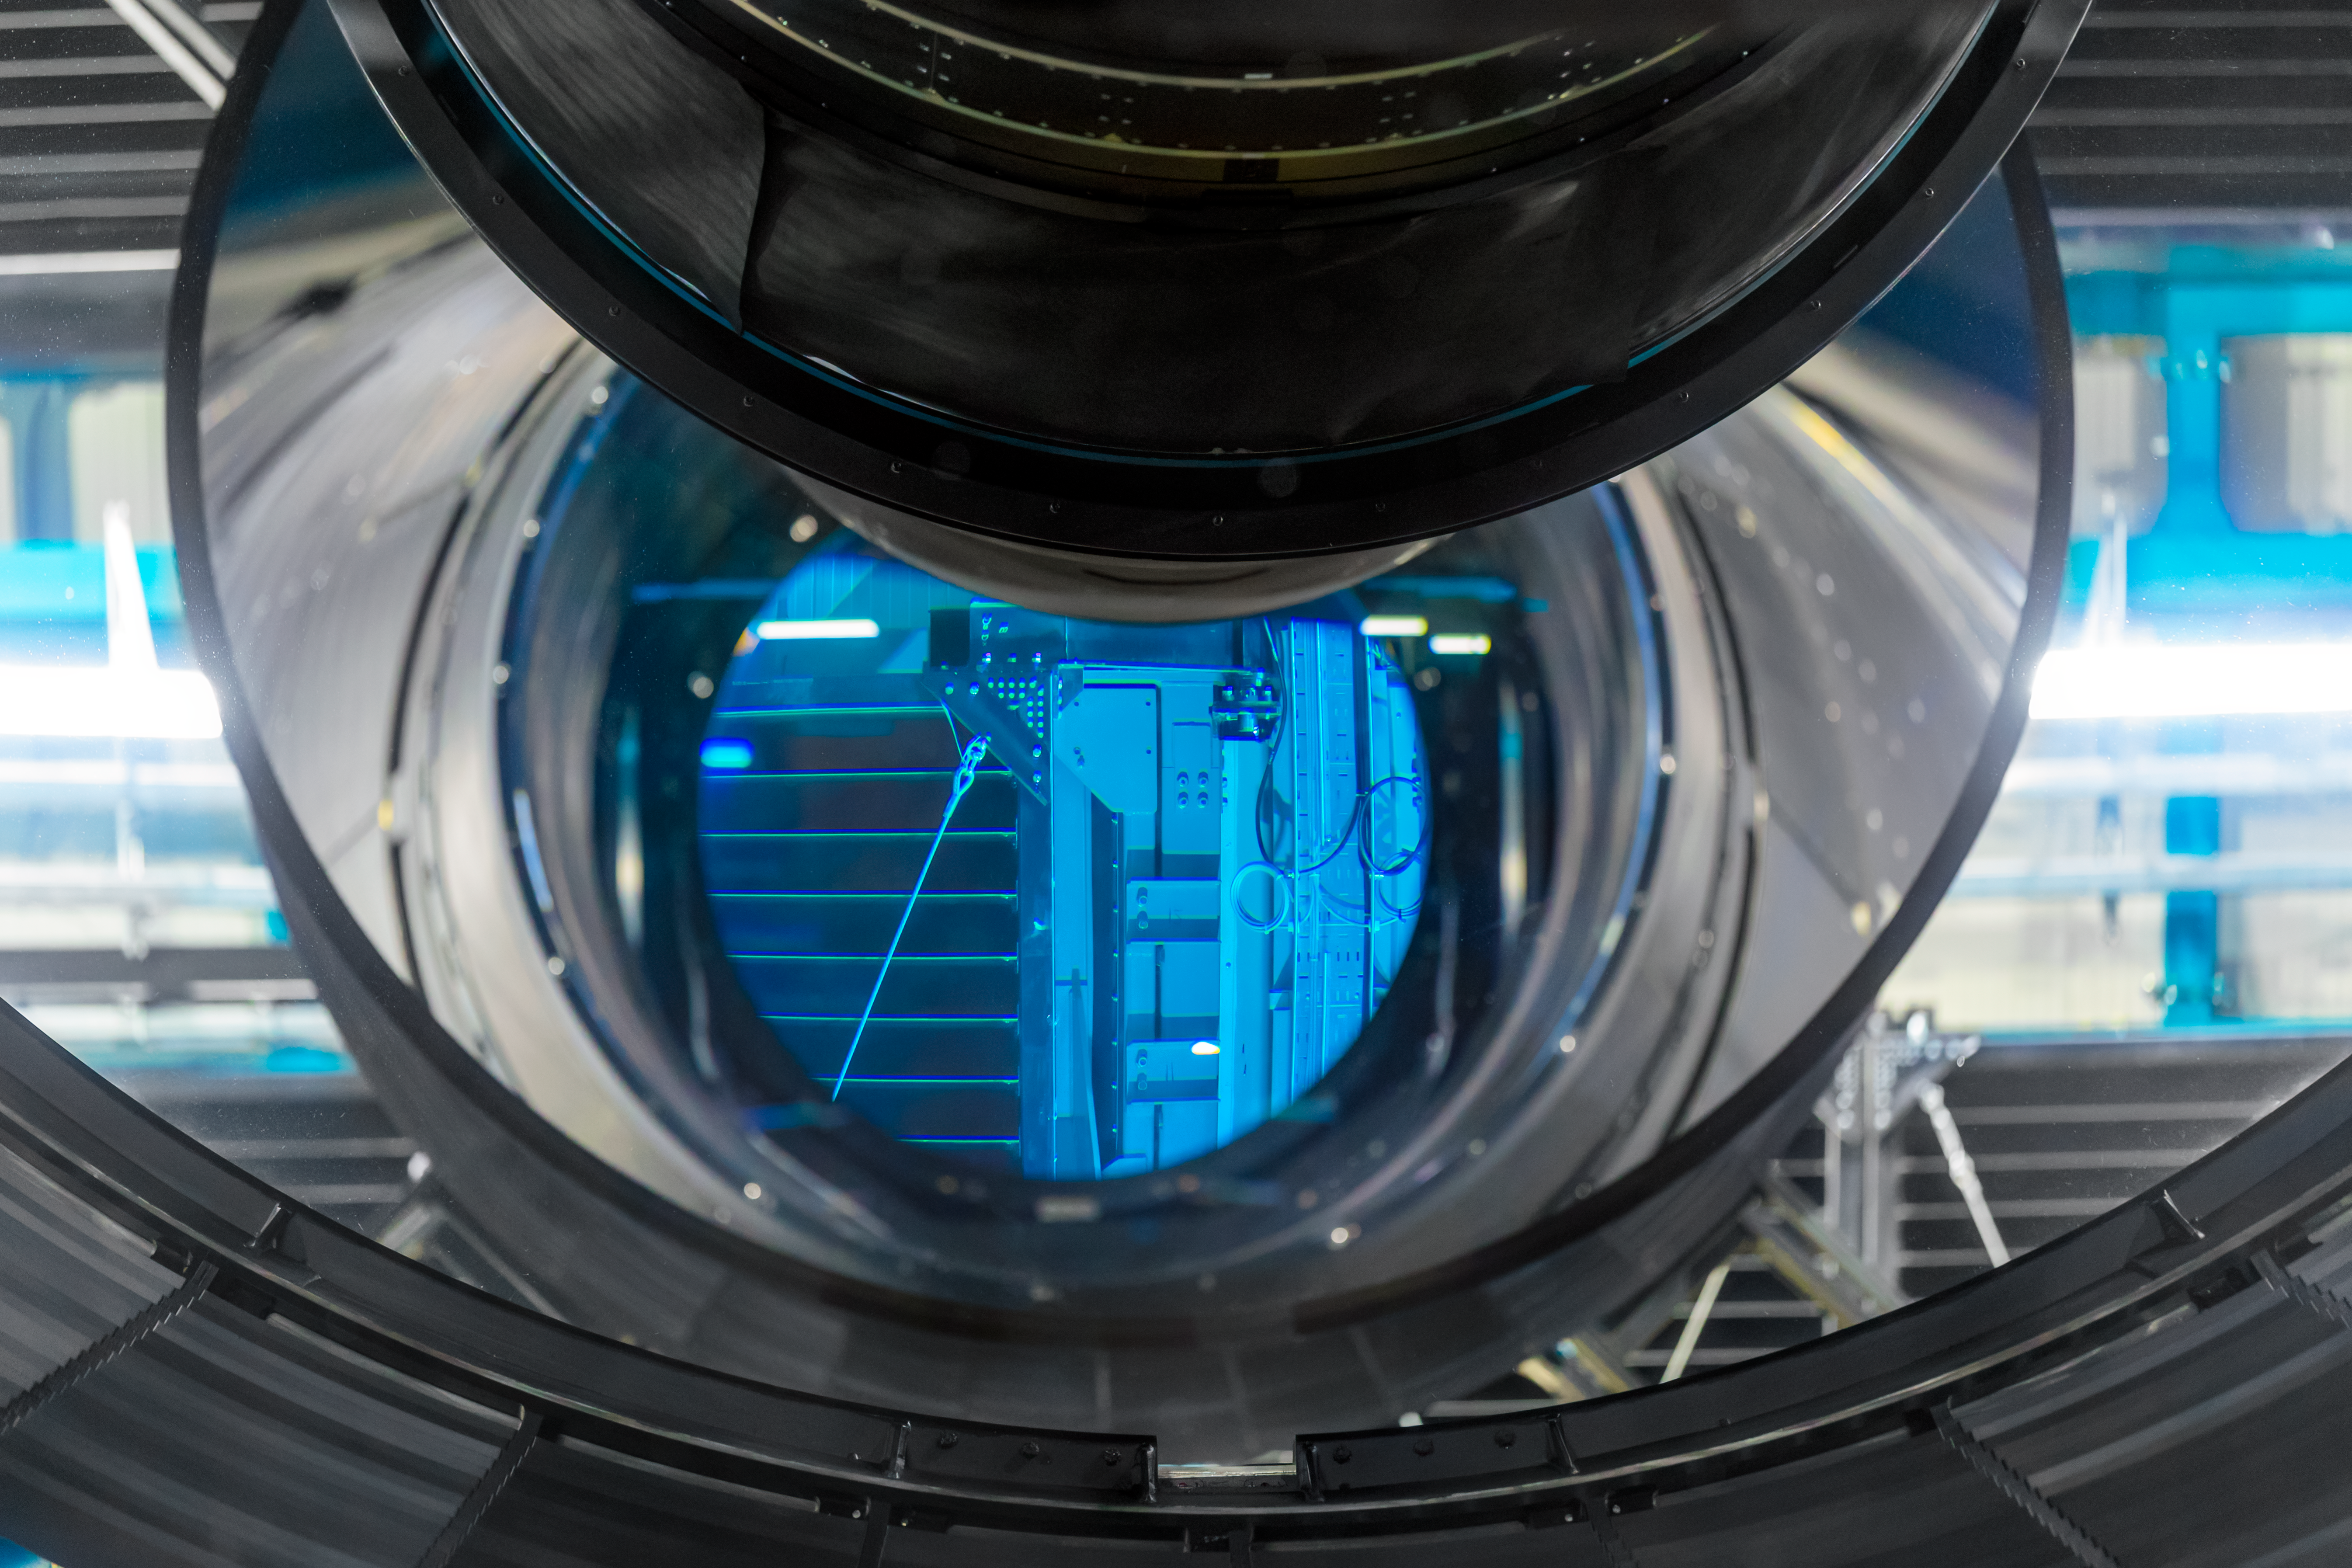

Rubin Filters

NSF-DOE Vera C. Rubin Observatory is equipped with six filters optimized for different wavelengths of light.

Credit: RubinObs/NOIRLab/SLAC/NSF/DOE/AURA/P. Horálek (Institute of Physics in Opava)